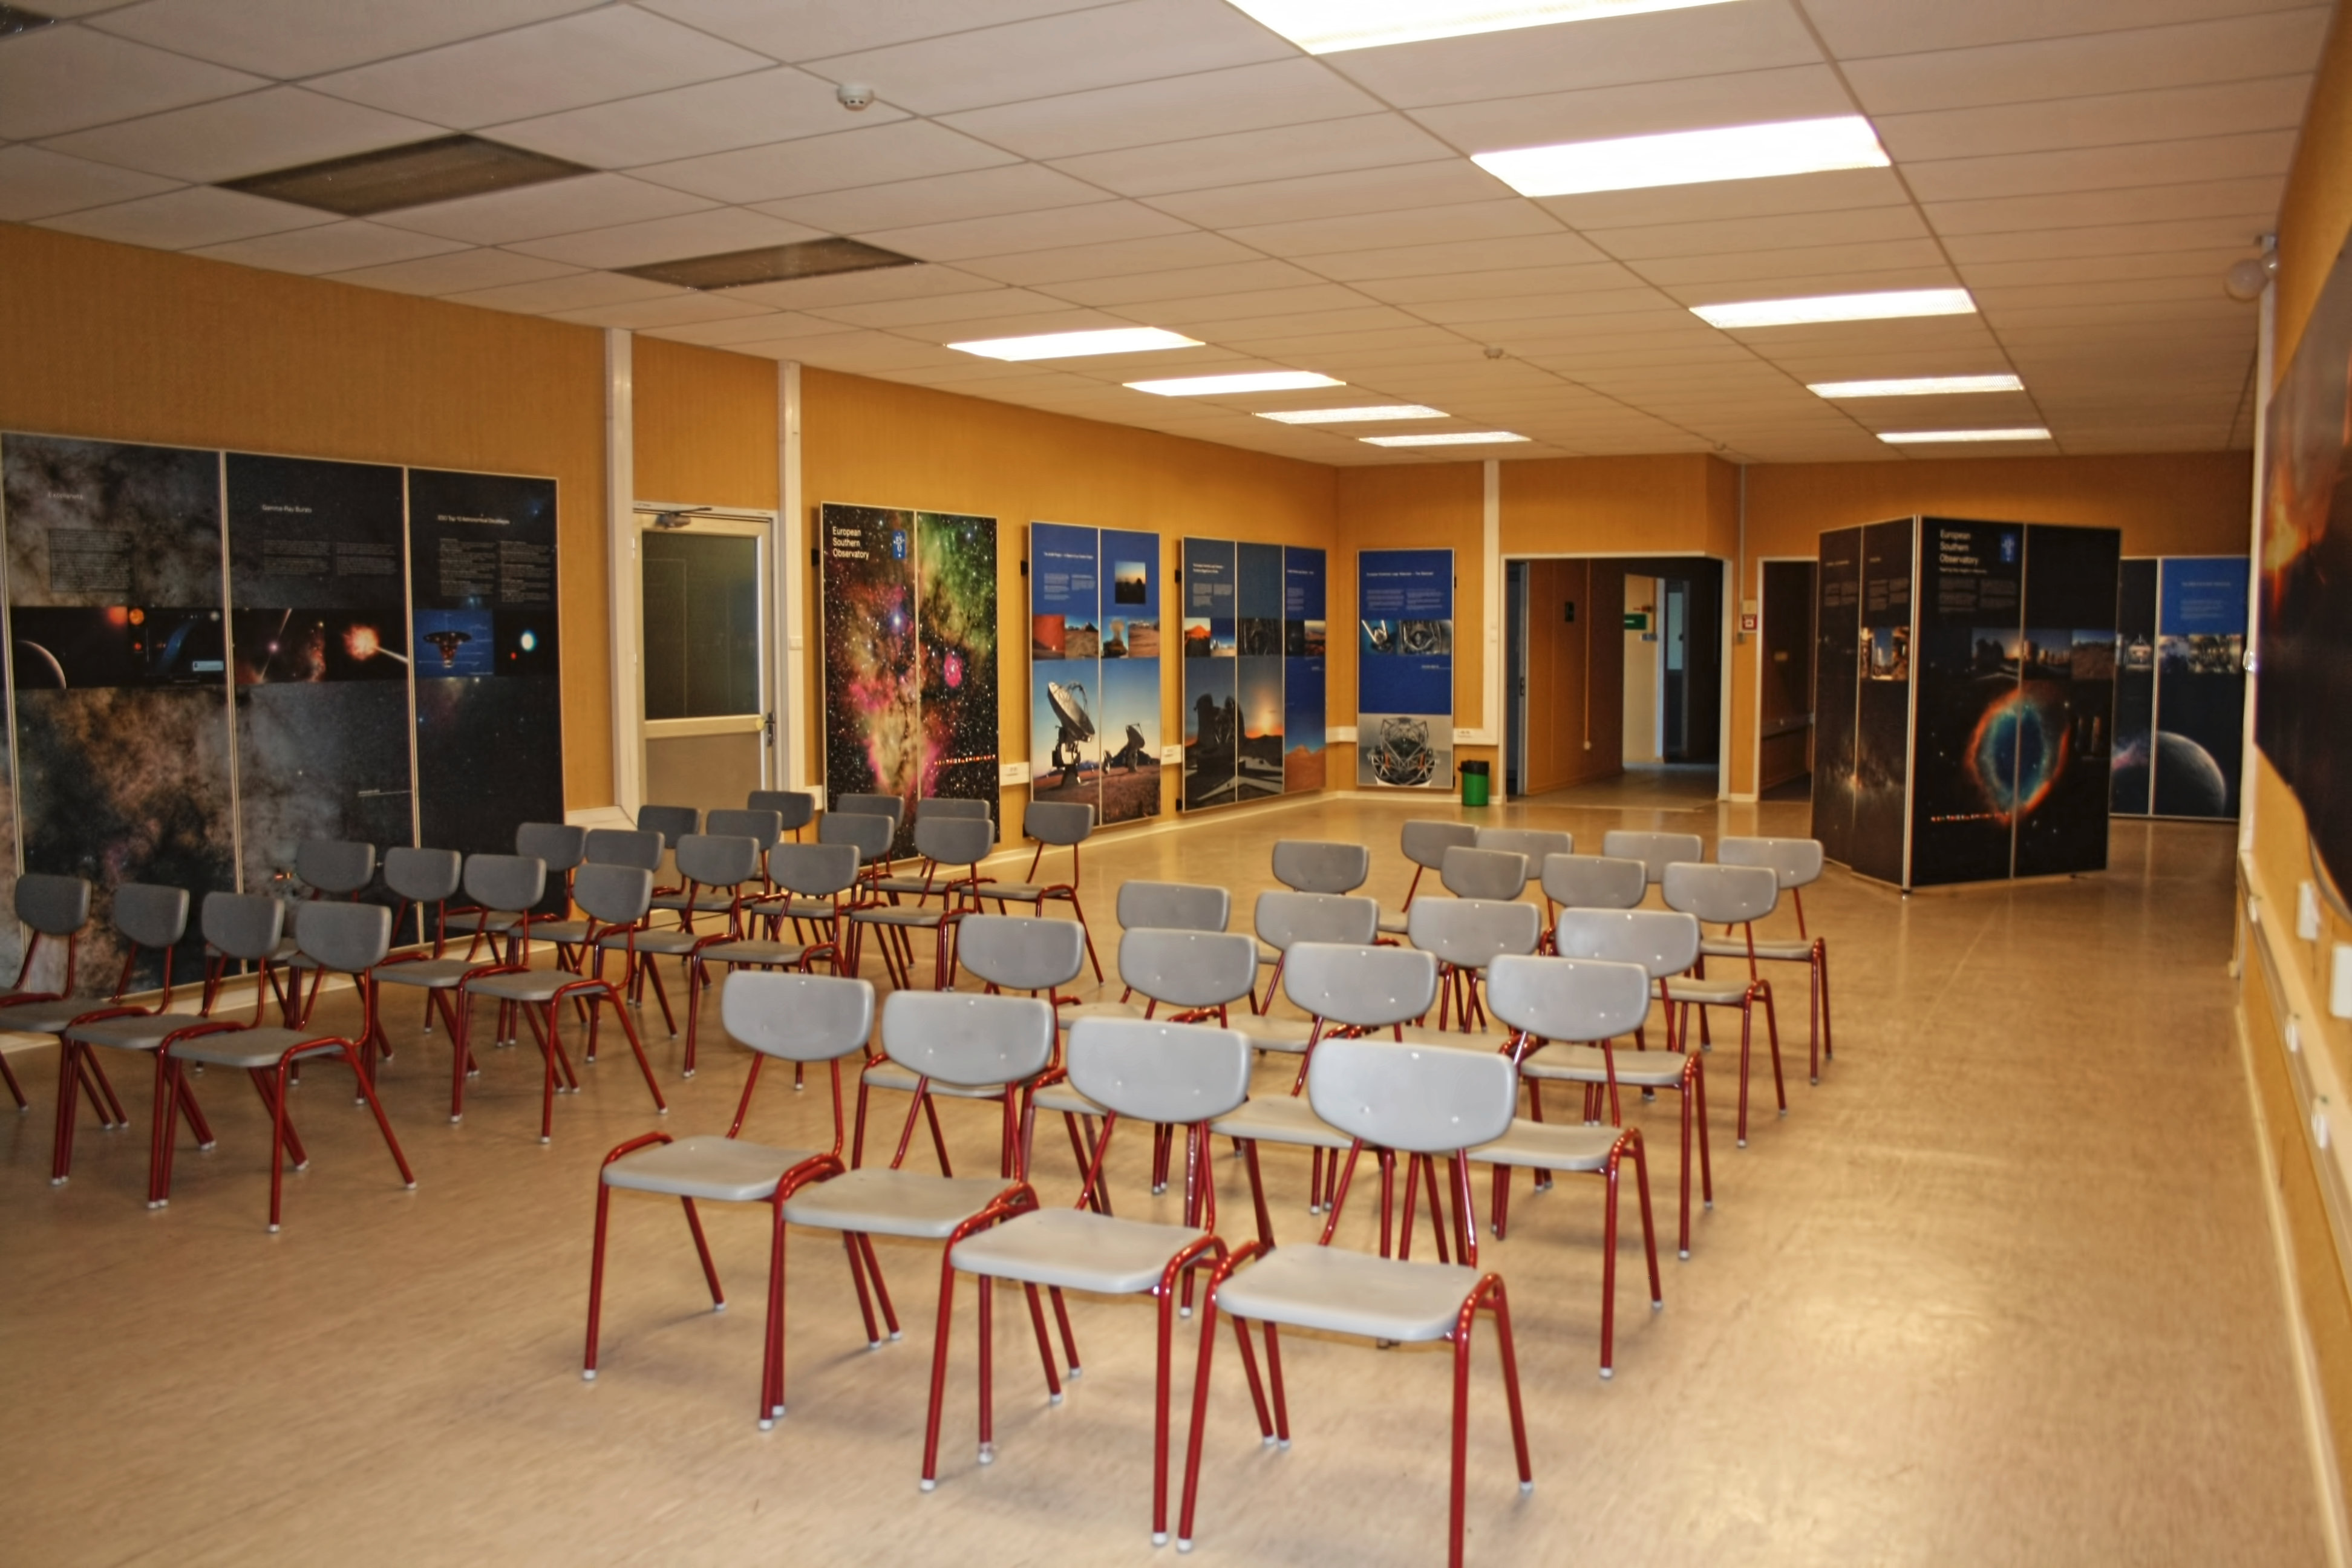

La Silla visitor centre

La Silla Visitor Centre, located at La Silla Observatory in Chile. For more information about visits to La Silla, see: Weekend Visits to the La Silla Observatory.

Credit: ESO